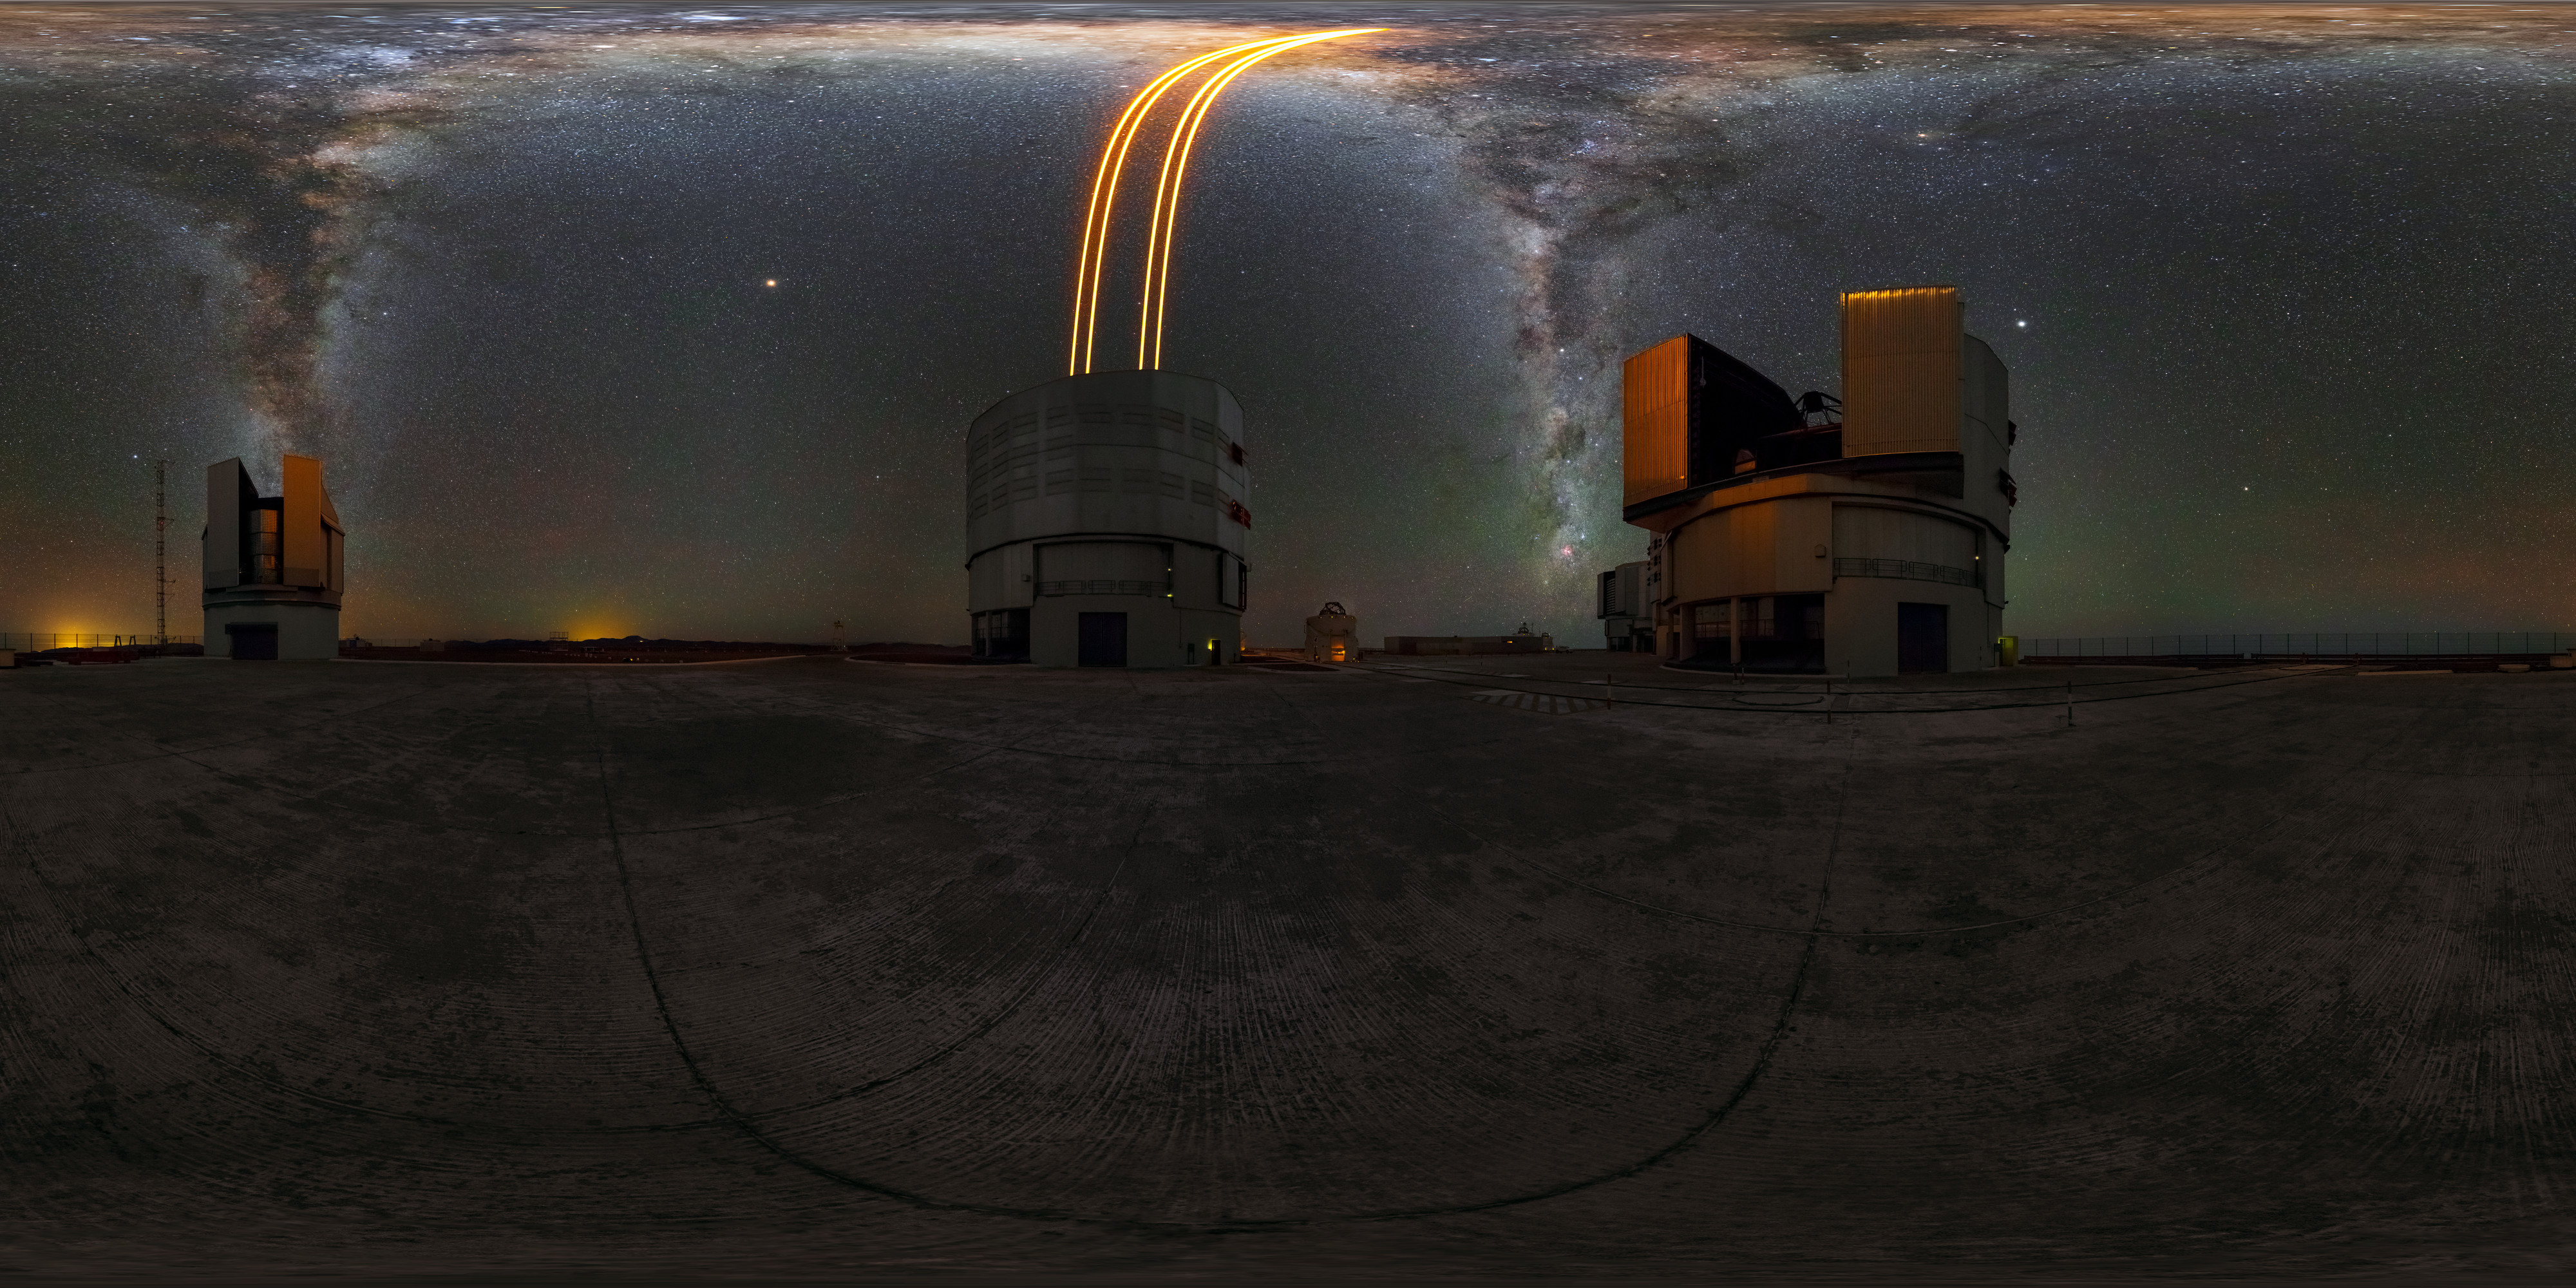

Paranal 360

This 360-degree image of ESO's Paranal Observatory exhibits the impressive Very Large Telescope (VLT) in action and the breathtaking sky it is observing. The laser is being sent up by Unit Telescope 4 (Yepun) to act as an artificial guide star for the Adaptive Optics system, which is state-of-the-art technology that corrects the blurring effects of Earth's atmosphere to produce sharper images. The laser is directed towards our home galaxy, the Milky Way, which appears as a bright band of stars across the sky, displaying the excellent viewing conditions that this site enjoys.

Credit: M. Cabral/ESO